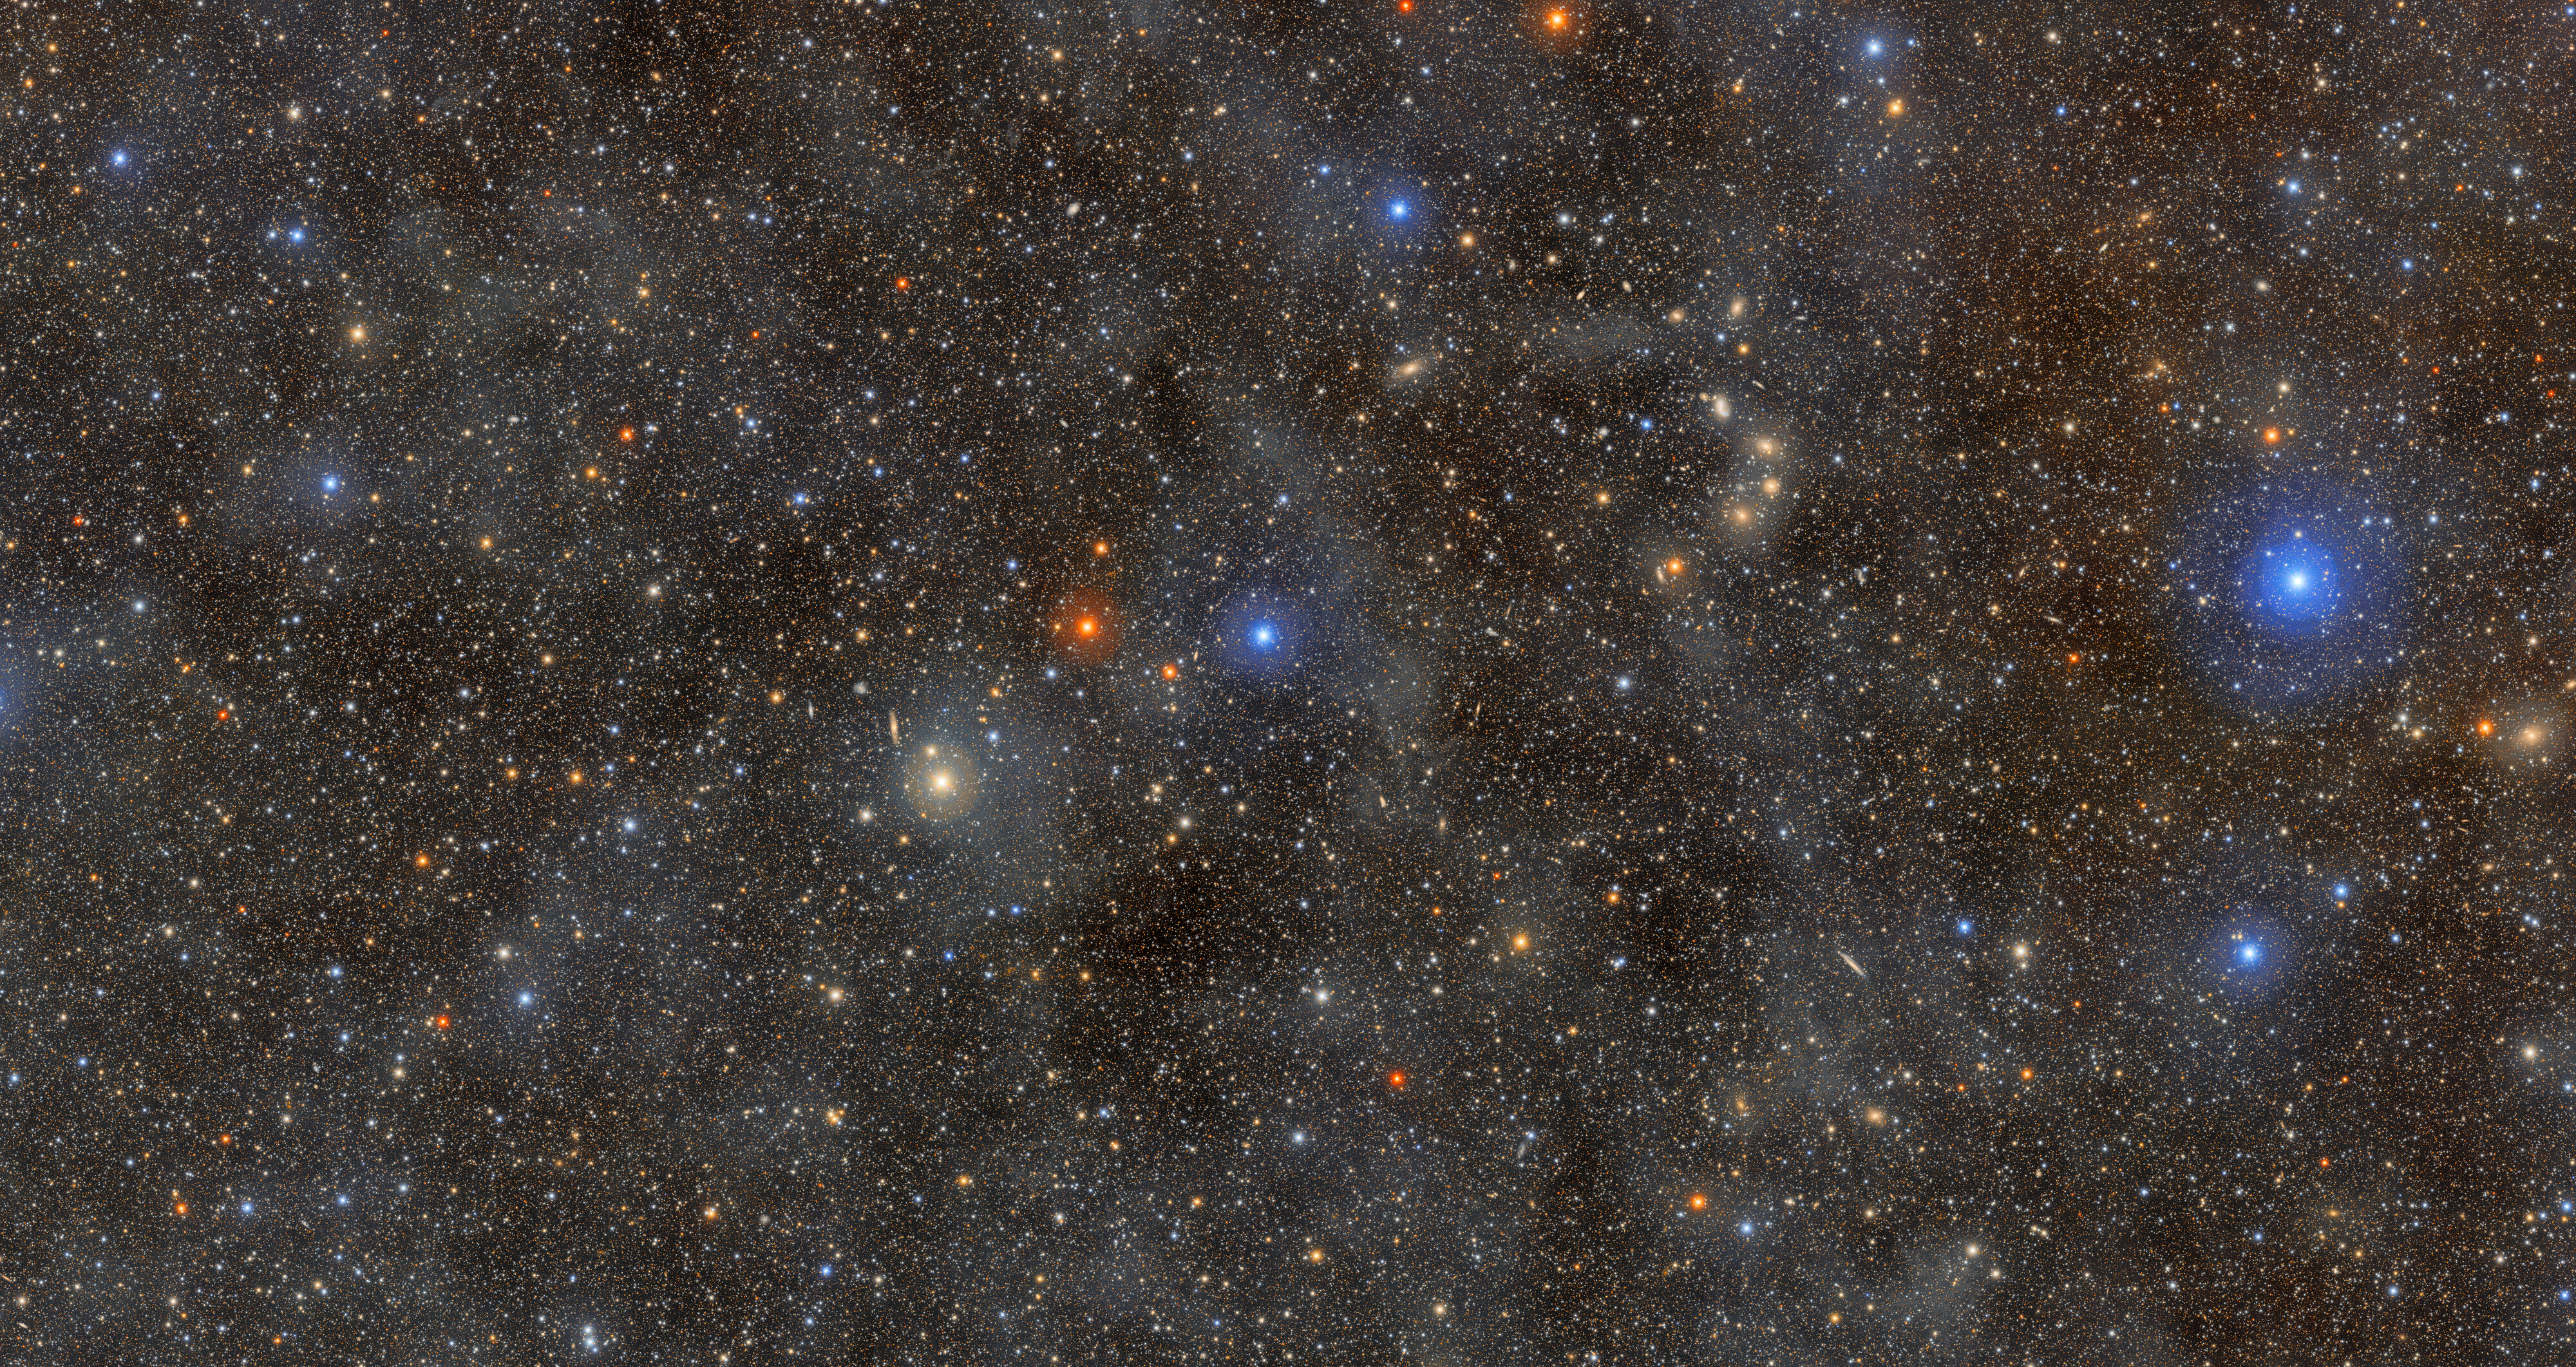

Ocean of Stars

This 1.7-gigapixel image of a field of stars in the constellation Lupus showcases the unprecedented view of the Universe that NSF–DOE Vera C. Rubin Observatory gives us. Equipped with the LSST Camera — the largest digital camera in the world — Rubin combines a wide view of the sky with the ability to detect extremely faint objects. With this capability, Rubin can reveal details of the cosmos across an enormous range of scales, from distant galaxies, to individual stars, to the wispy clouds of dust spread throughout our galaxy.

The faint, glowing clouds spread across this image are galactic cirrus: clouds of interstellar gas and dust that can be seen in the foreground of the Milky Way. Rubin’s ability to capture scenes like this in unmatched detail will open new windows into the structure of our galaxy and the Universe beyond it.

Credit: NSF–DOE Vera C. Rubin Observatory/NOIRLab/SLAC/AURA